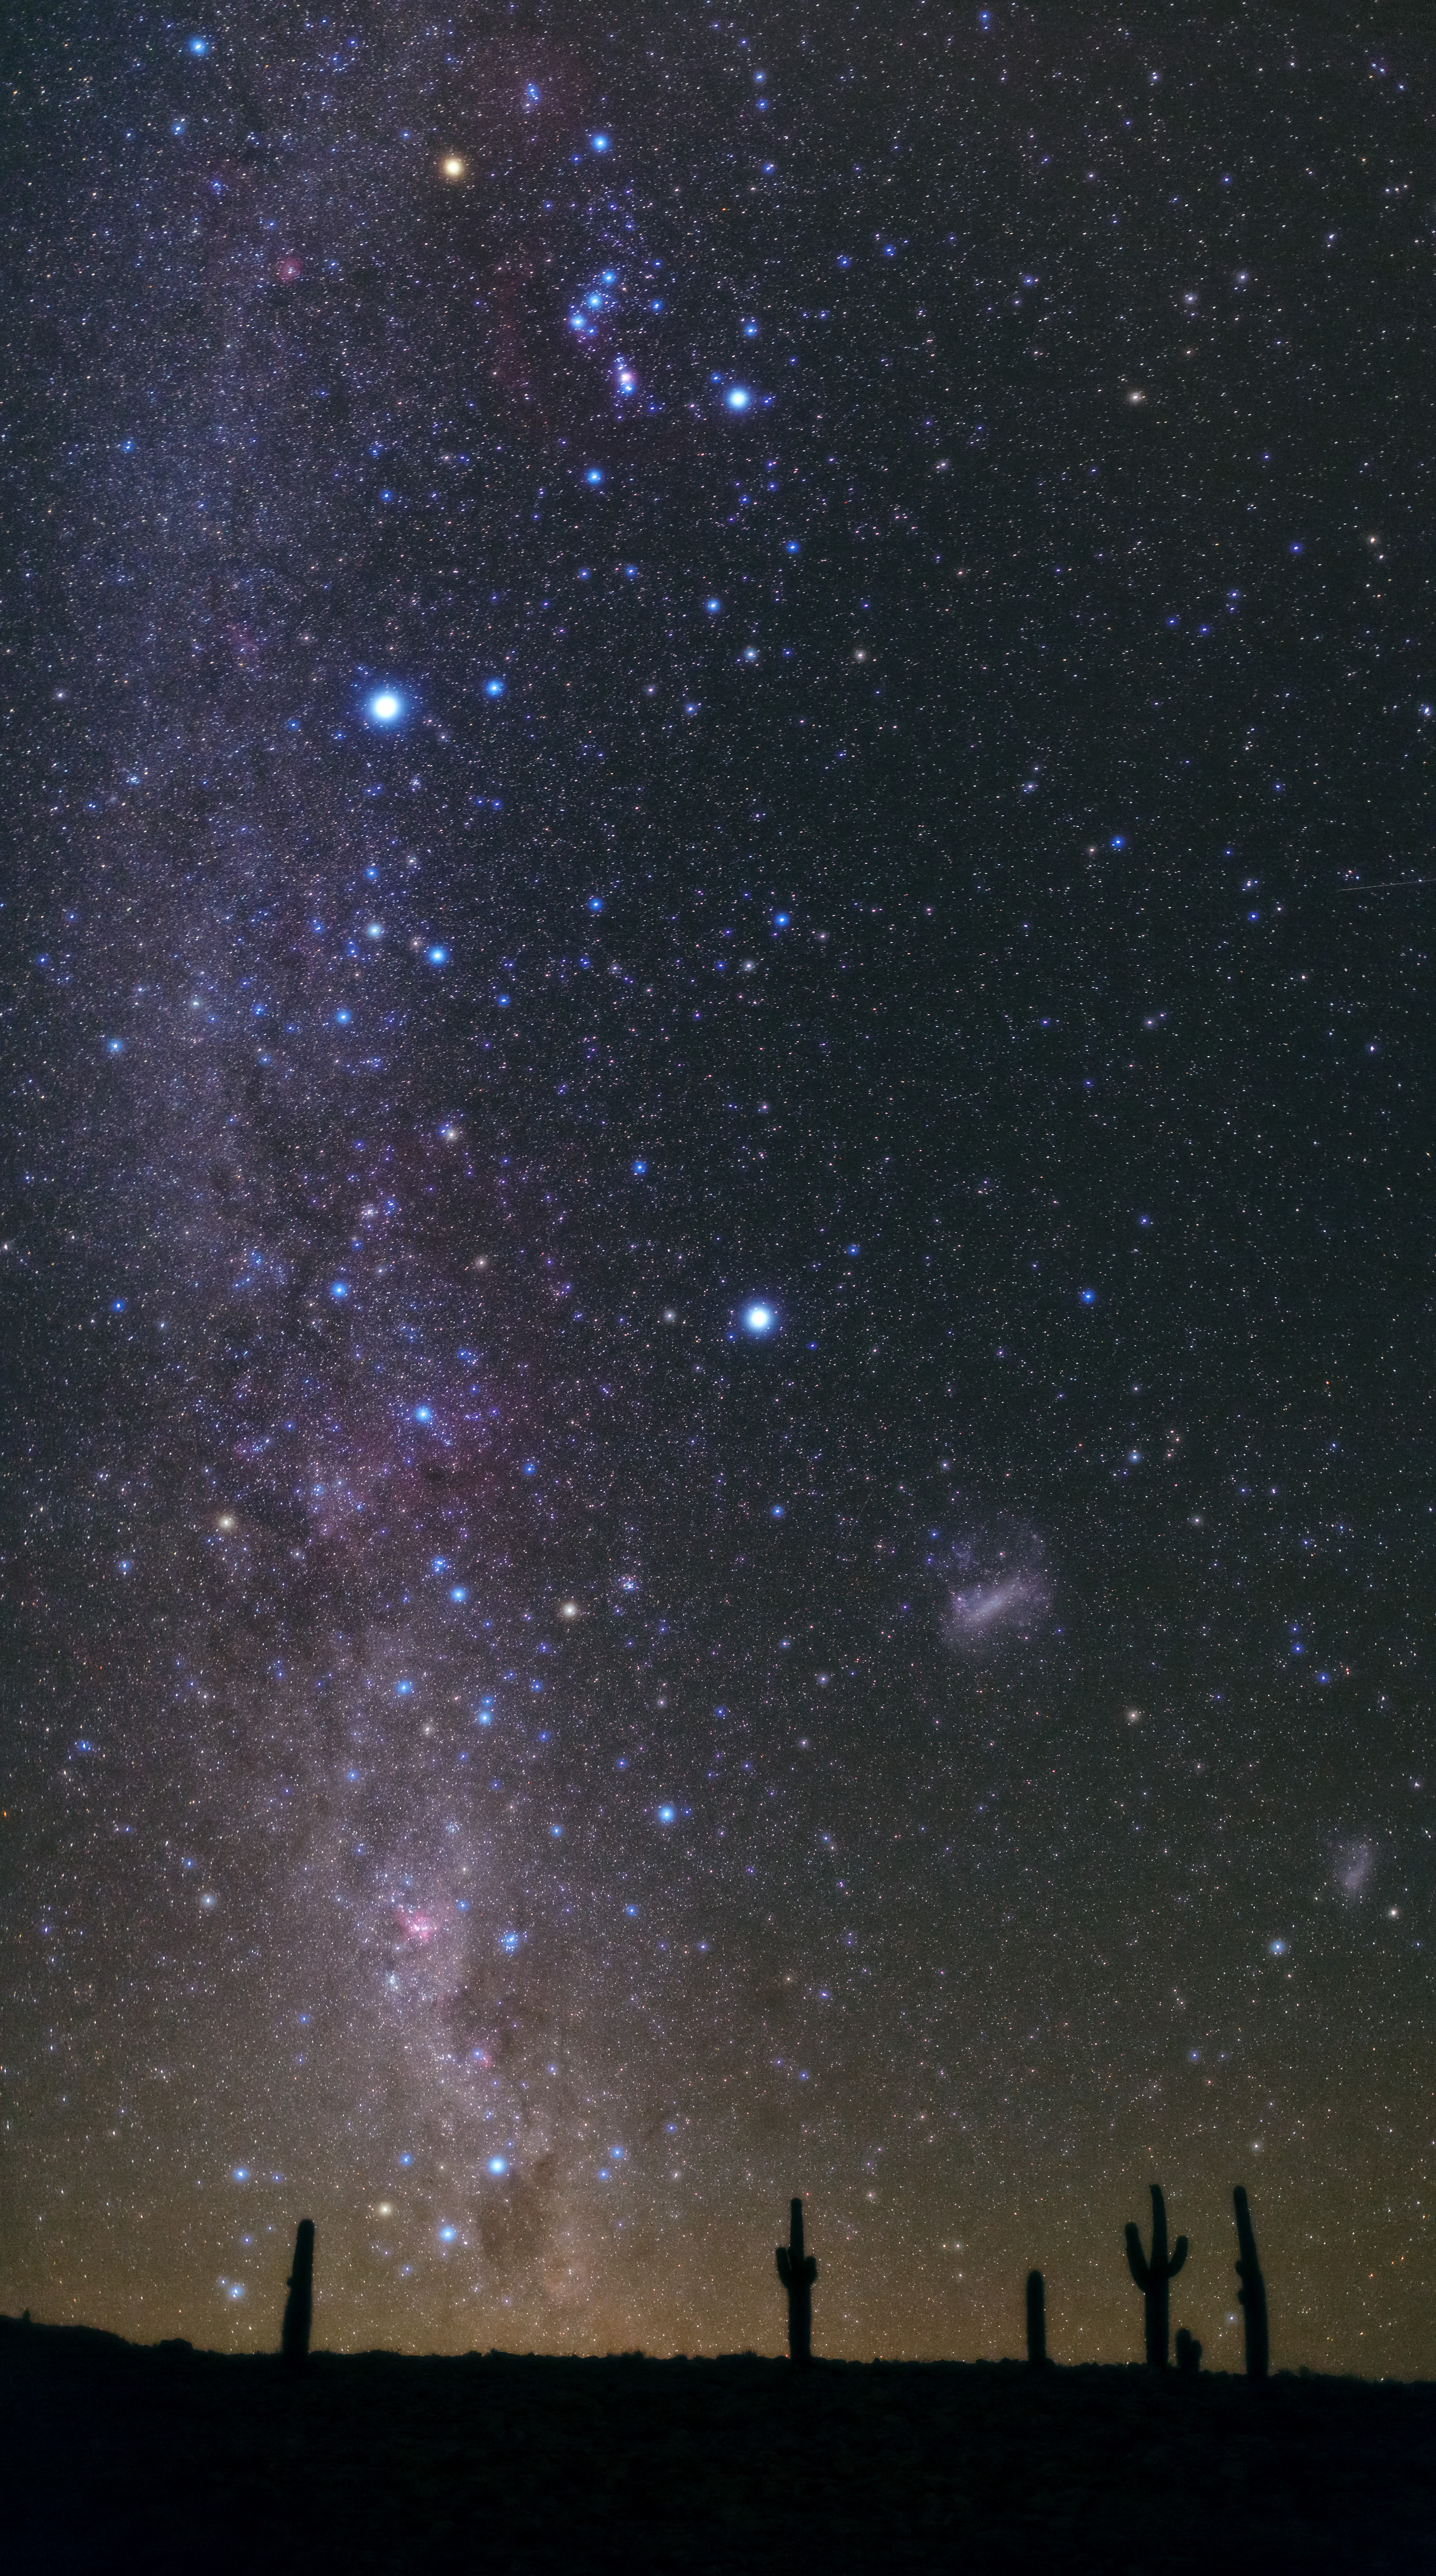

Atacama night

Between 2,600 and 3,800 meters, there is a beautiful cactus called Cardón (Echinopsis atacamensis). Its fruit, called pasakana, is edible. Today, due to its use and its scarce natural regeneration, it is in a Vulnerable and Near Threatened (NT) state under the IUCN.

Credit: B. Tafreshi (ESO)